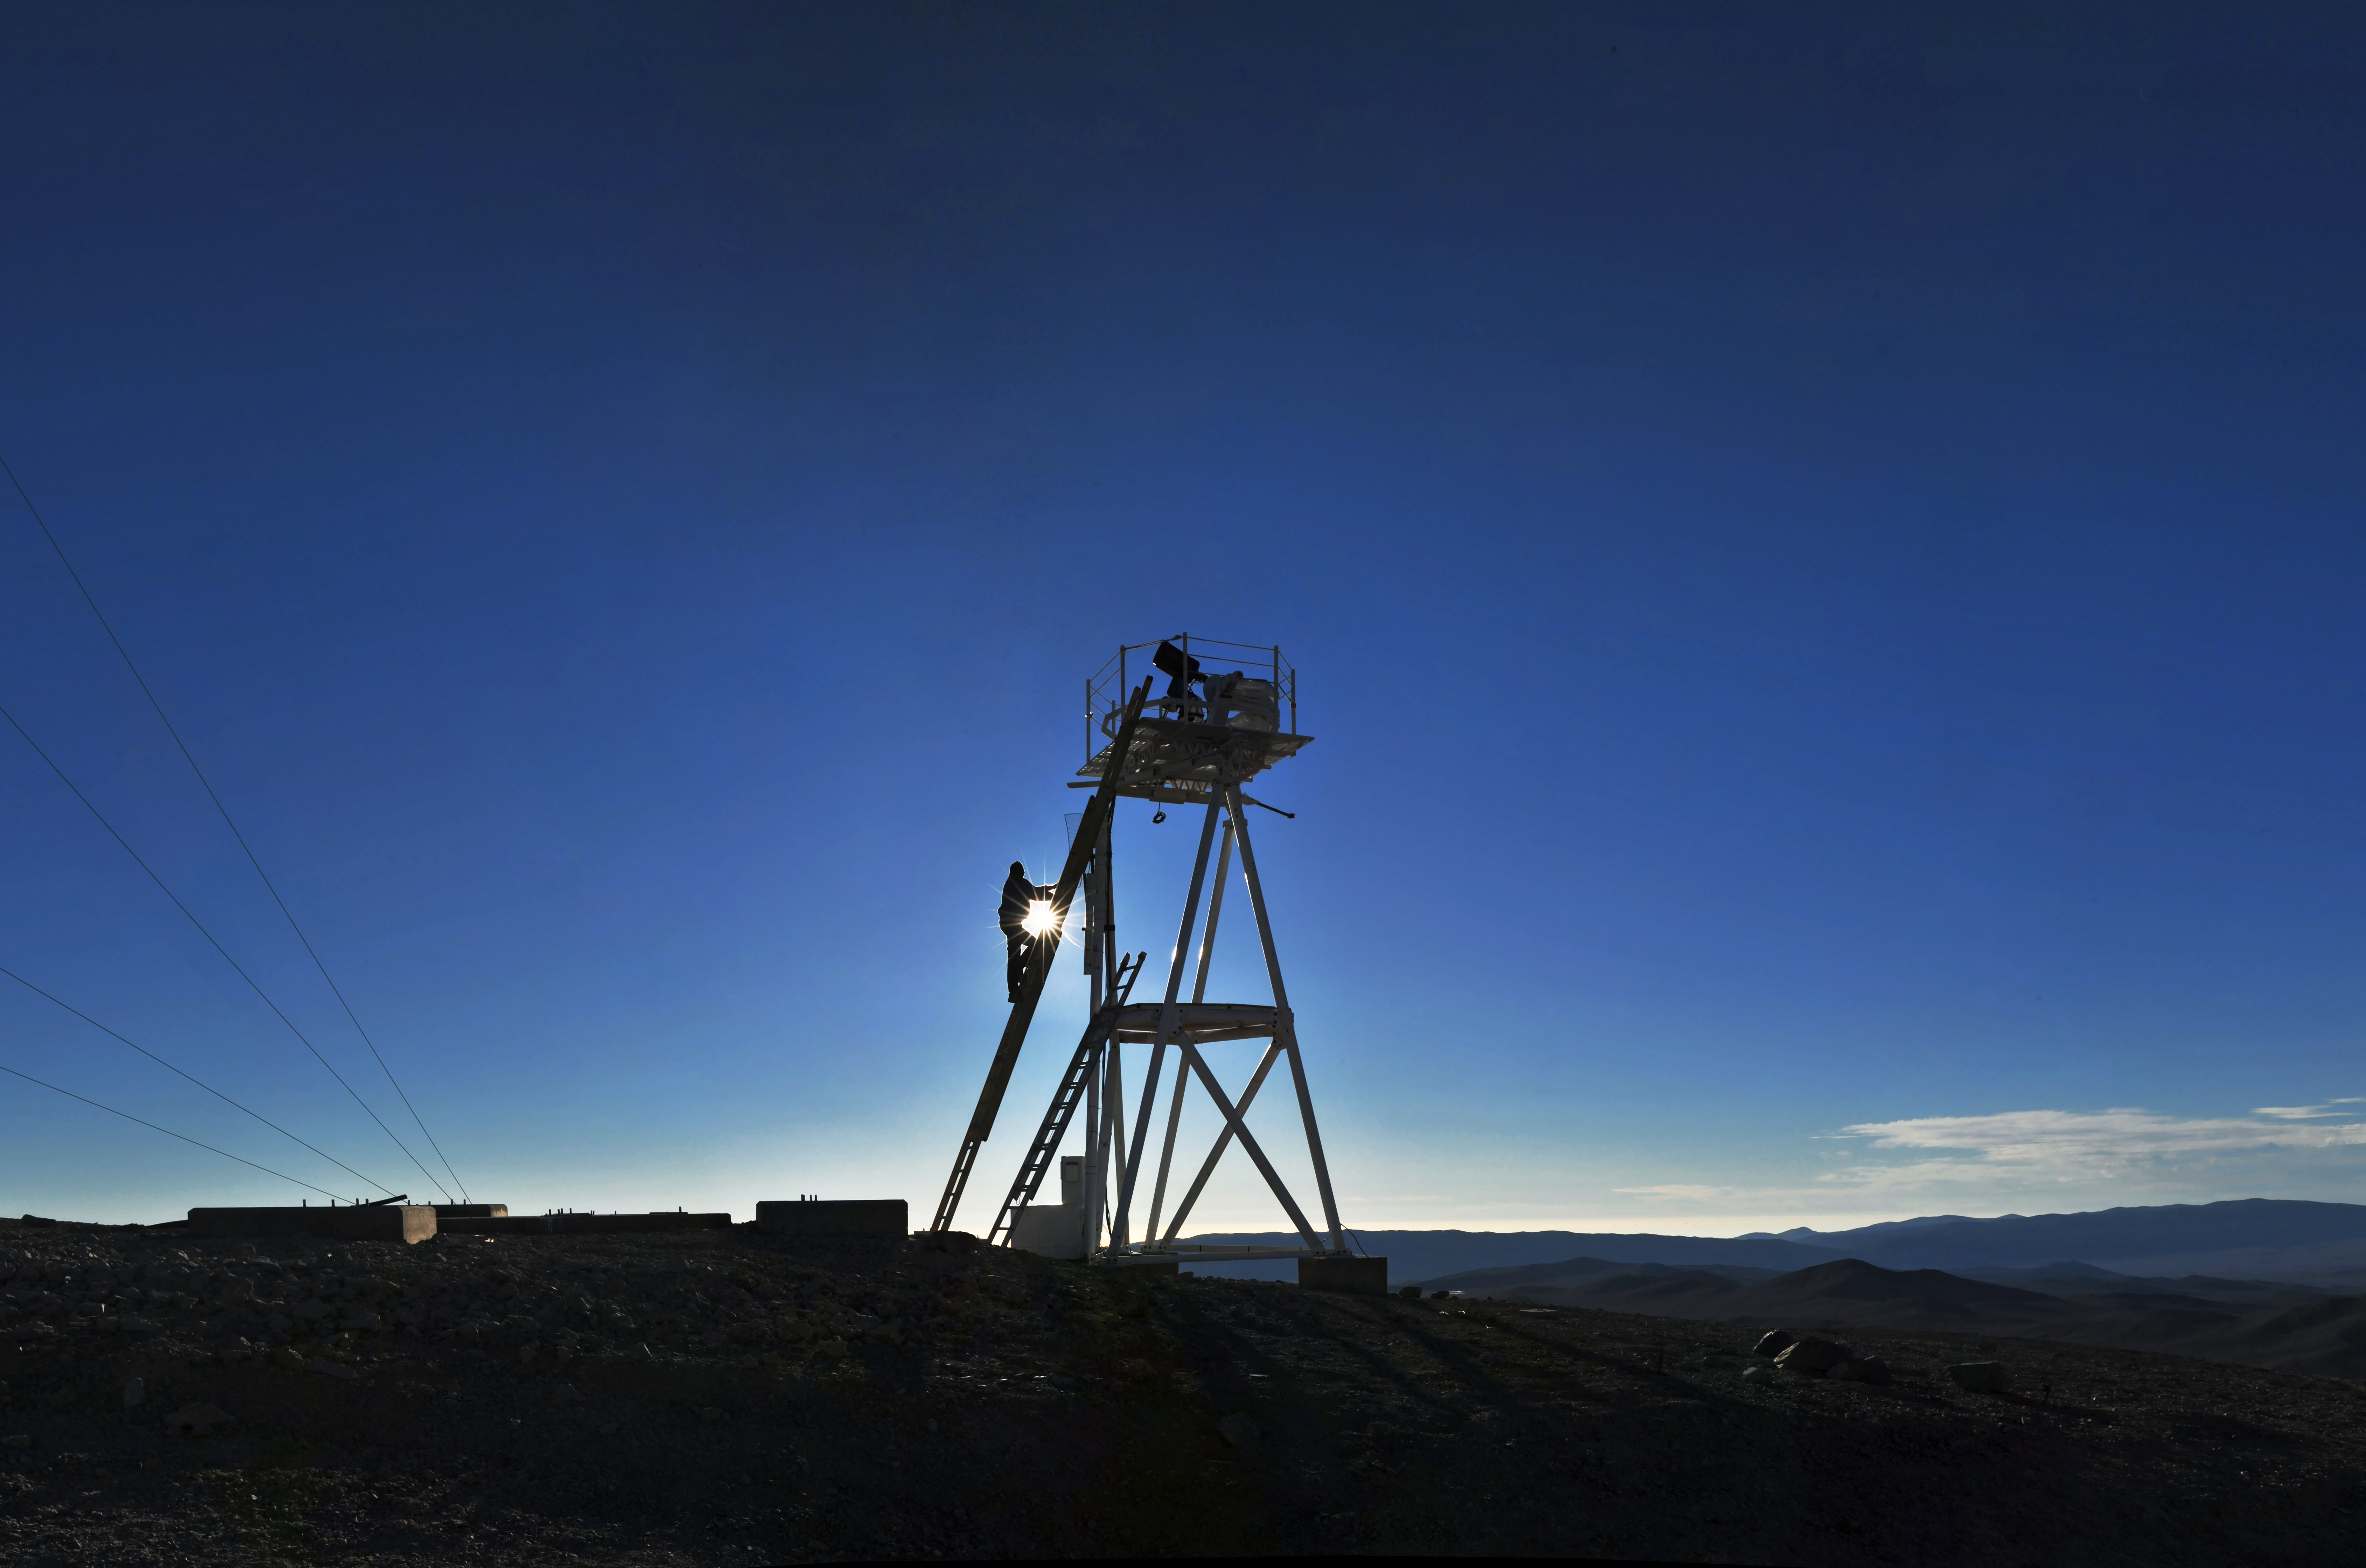

A new era for astronomy

As the Sun sets over Cerro Armazones, plans are well advanced for building the world's biggest “eye on the sky”: ESO's European Extremely Large Telescope (E-ELT). With a primary mirror 39 metres in diameter, the E-ELT will dwarf all existing visible-light telescopes.

Site selection has been a vital part of the plans for the E-ELT. Over the course of several years a team of experts investigated locations around the world, looking for the best place to host such an ambitious project. The site for the E-ELT must be remote enough not to be influenced by problems such as light pollution, but also needs the necessary infrastructure for the construction and operation of the observatory, and to accommodate the over 150 staff who will eventually work there. Monitoring stations, such as the one shown here, were set up to test site conditions scientifically by measuring parameters that included atmospheric turbulence and levels of water vapour. By better understanding the atmosphere at a site, the team were able to determine the best potential site for the highest quality science.

The list of potential sites included areas in Argentina, in Chile, in Morocco and in Spain. Cerro Armazones in Chile, shown in this photograph, was finally selected as the E-ELT site because it has the best balance of sky quality across all aspects and it can be operated in an integrated fashion with the existing ESO Paranal Observatory nearby. Armazones is about 20 km from Paranal and 130 km south of the nearest town. It is 3046 metres above sea level and boasts almost 350 cloudless nights a year.

Constructing the E-ELT is a huge undertaking that will take several years. The go-ahead for construction is planned for 2011, with start of operations planned for early in the next decade. When observations begin, the E-ELT will herald a new era for astronomy.

Credit: ESO/S. Brunier